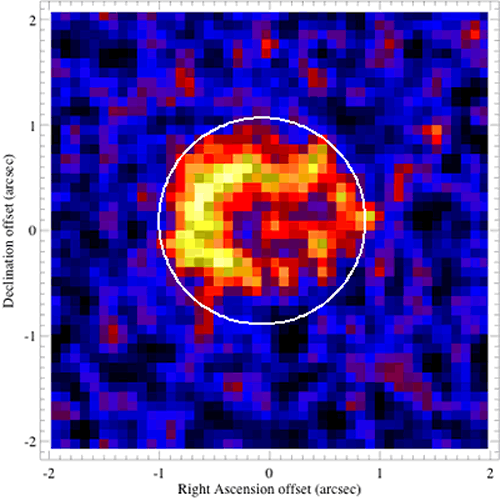

T-ReCS mid-infrared (N band) image around Supernova 1987A

This T-ReCS mid-infrared (N band) image revealed for the first time a dusty equatorial ring around Supernova 1987A as well as a faint trace of the explosion ejecta at the center (from Bouchet, et al. 2004, ApJL, 611, 394). This ring of material will change in shape and intensity as the supernova blast wave travels through it. The white circle represents the FWHM at 8 microns of the Spitzer Space Telescope for comparison.

Credit: International Gemini Observatory/NOIRLab/NSF/AURA